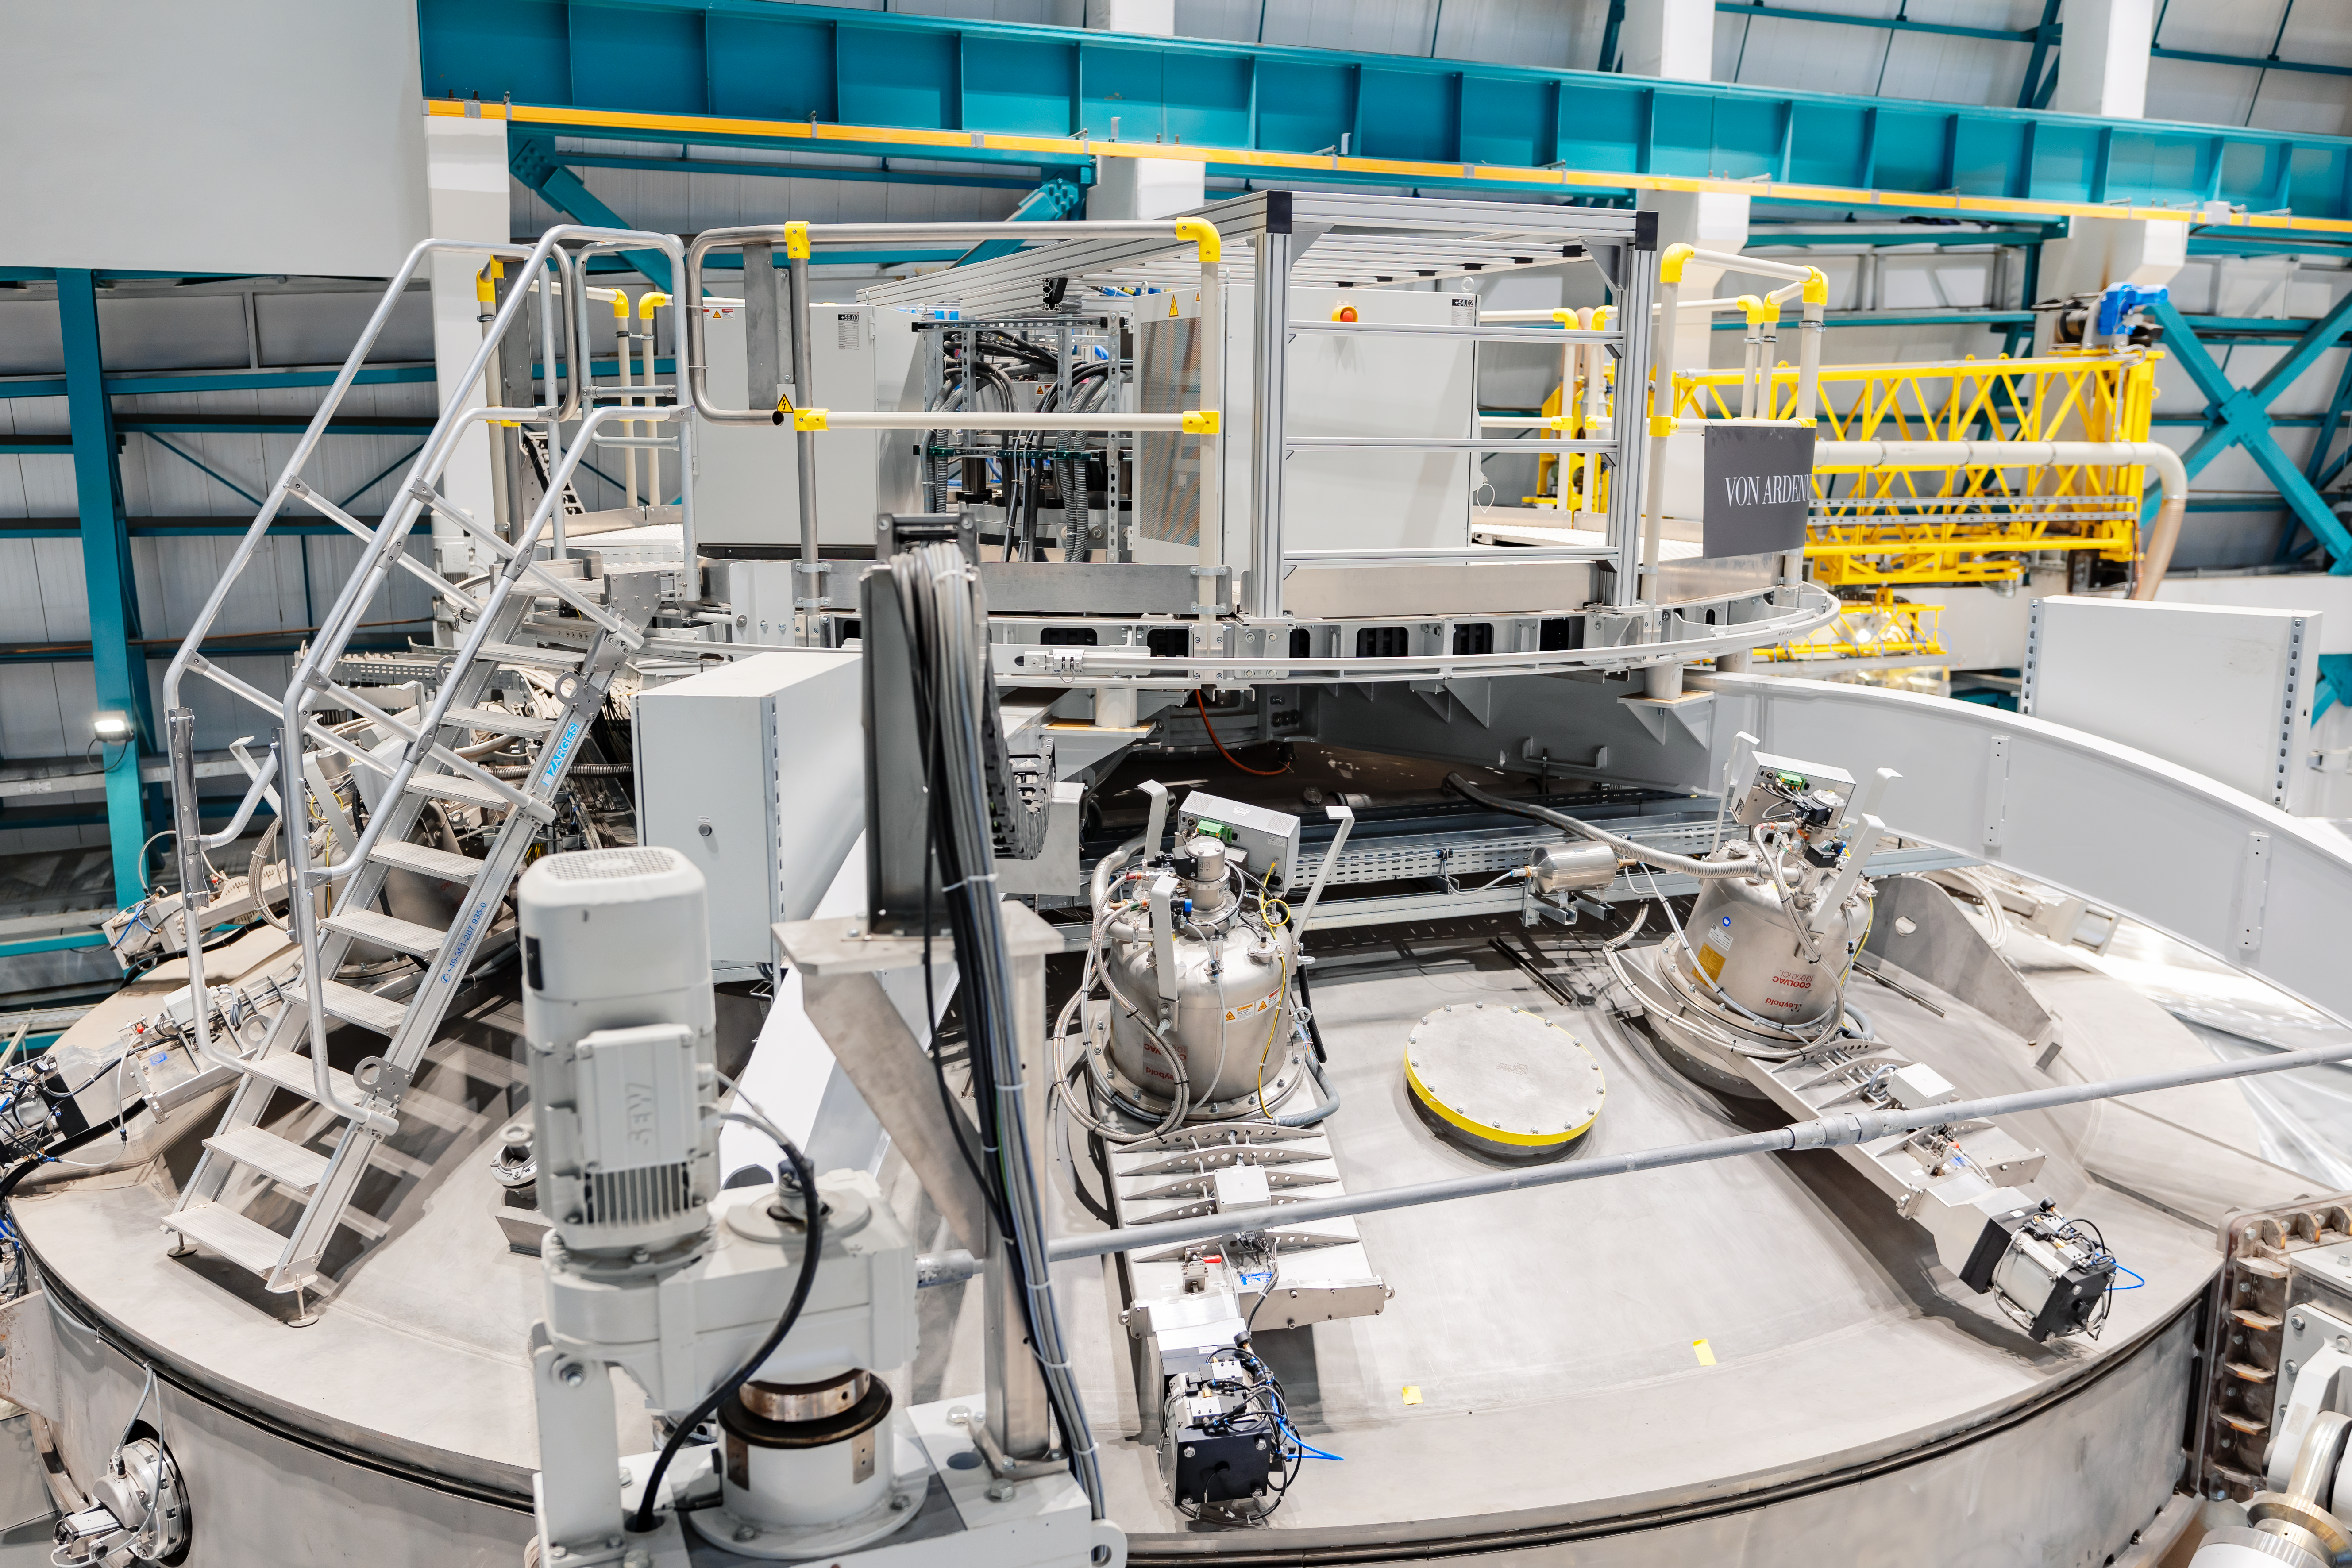

Rubin Mirror Coating Chamber

The coating chamber for the Vera C. Rubin Observatory's 8.4-meter primary mirror. The 8.4-meter Simonyi Survey Telescope features a unique three-mirror design, which creates an exceptionally wide field of view. The telescope will operate on an automated cadence, surveying the entire visible sky every few nights. The telescope is located on the Cerro Pachón ridge in north-central Chile, approximately 100 km (60 miles) by road from the support town of La Serena, where the Rubin Observatory Base Facility is located.

Credit: NOIRLab/AURA/NSF/ T. Slovinský